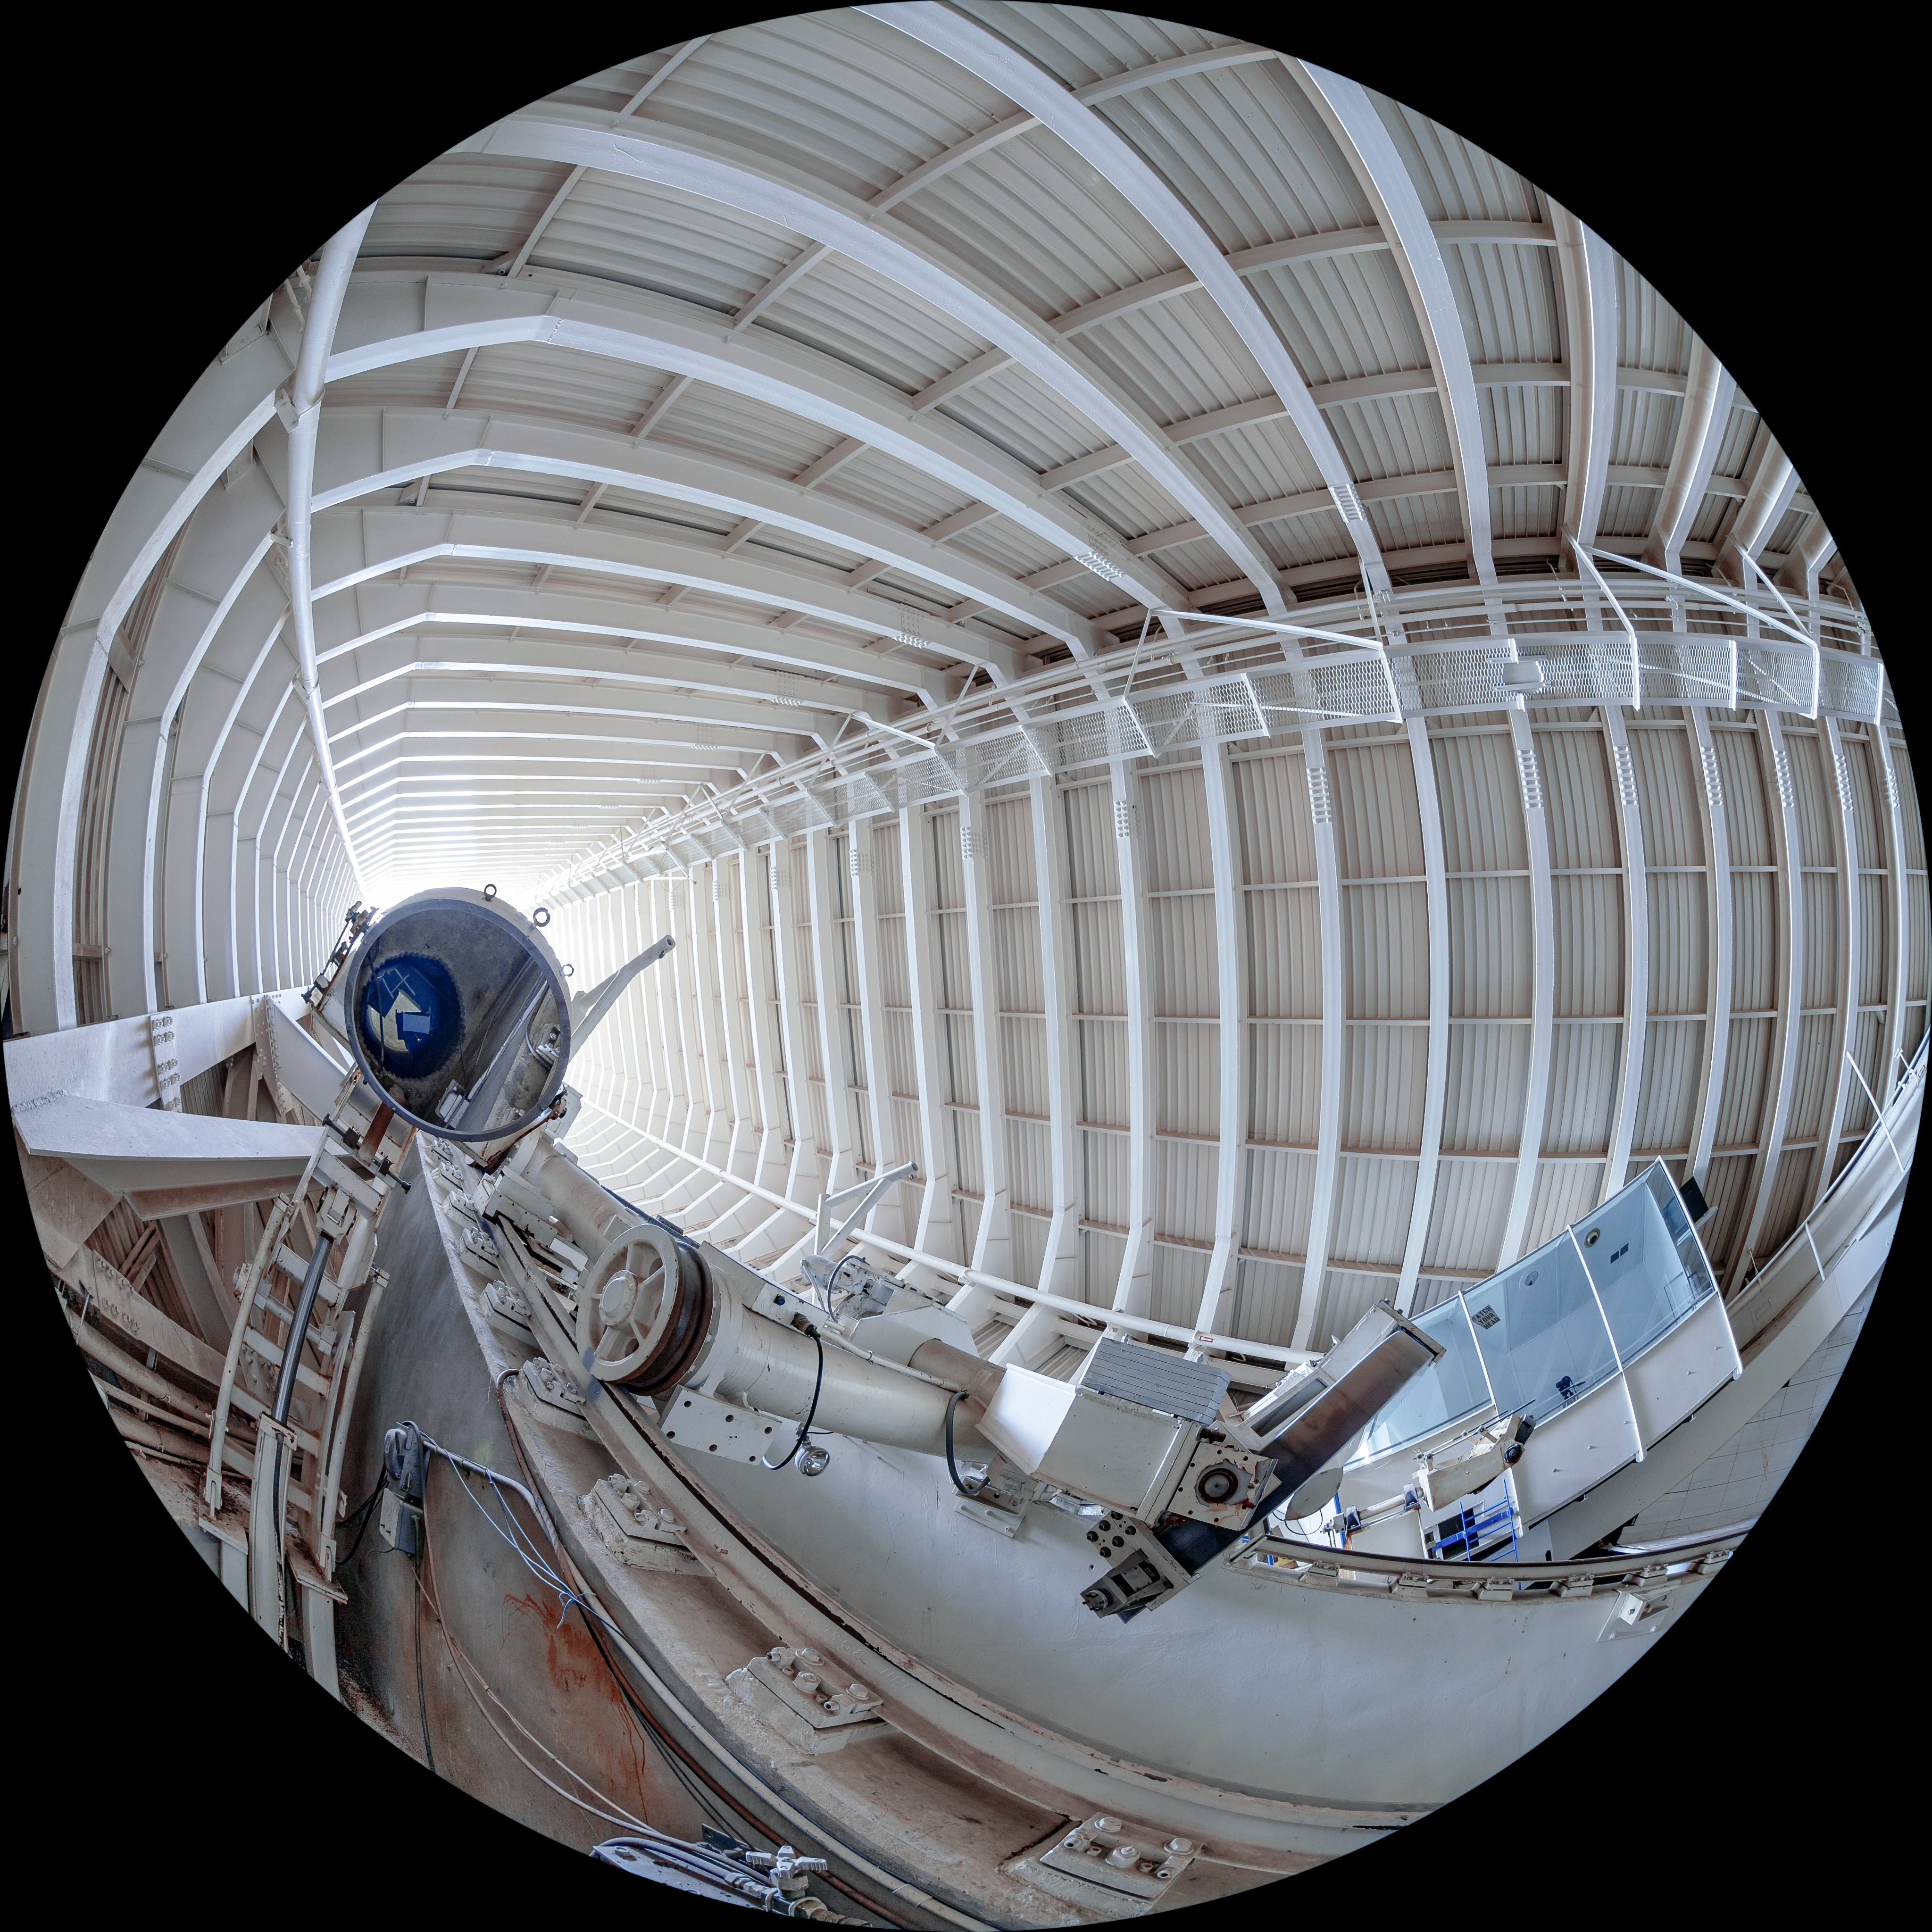

McMath-Pierce Solar Telescope Interior

The interior of the shaft leading down to the primary mirrors of the McMath-Pierce Solar Telescope located at Kitt Peak National Observatory (KPNO), a Program of NSF NOIRLab.

Credit: KPNO/NOIRLab/NSF/AURA/T. Matsopoulos